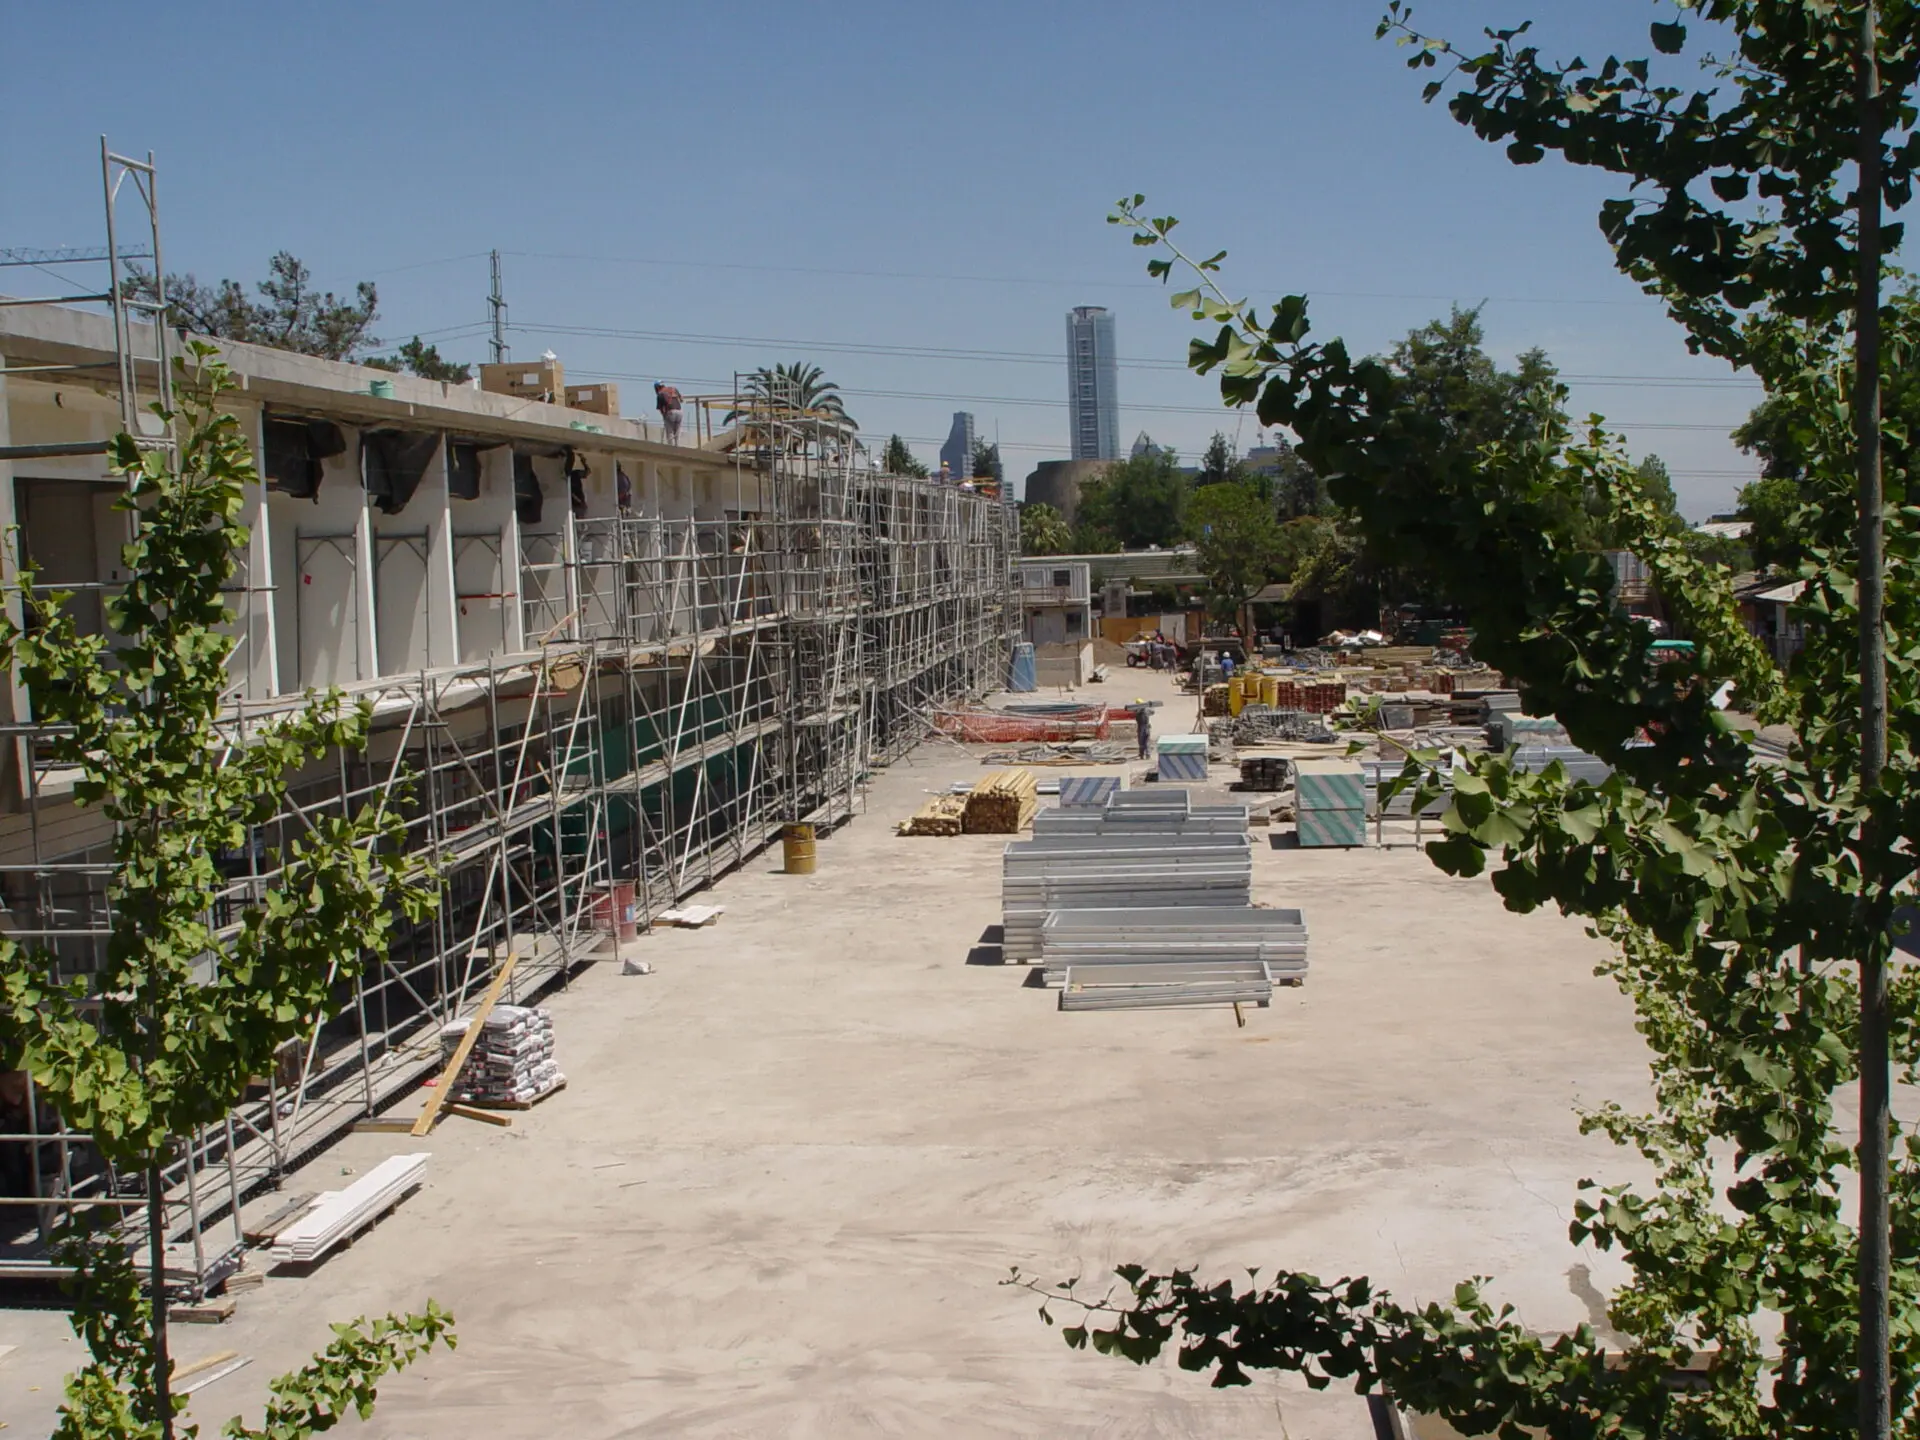

Construction of the ALMA headquarters

Construction of the ALMA headquarters in Santiago, Chile.

Credit: ALMA (ESO/NAOJ/NRAO)